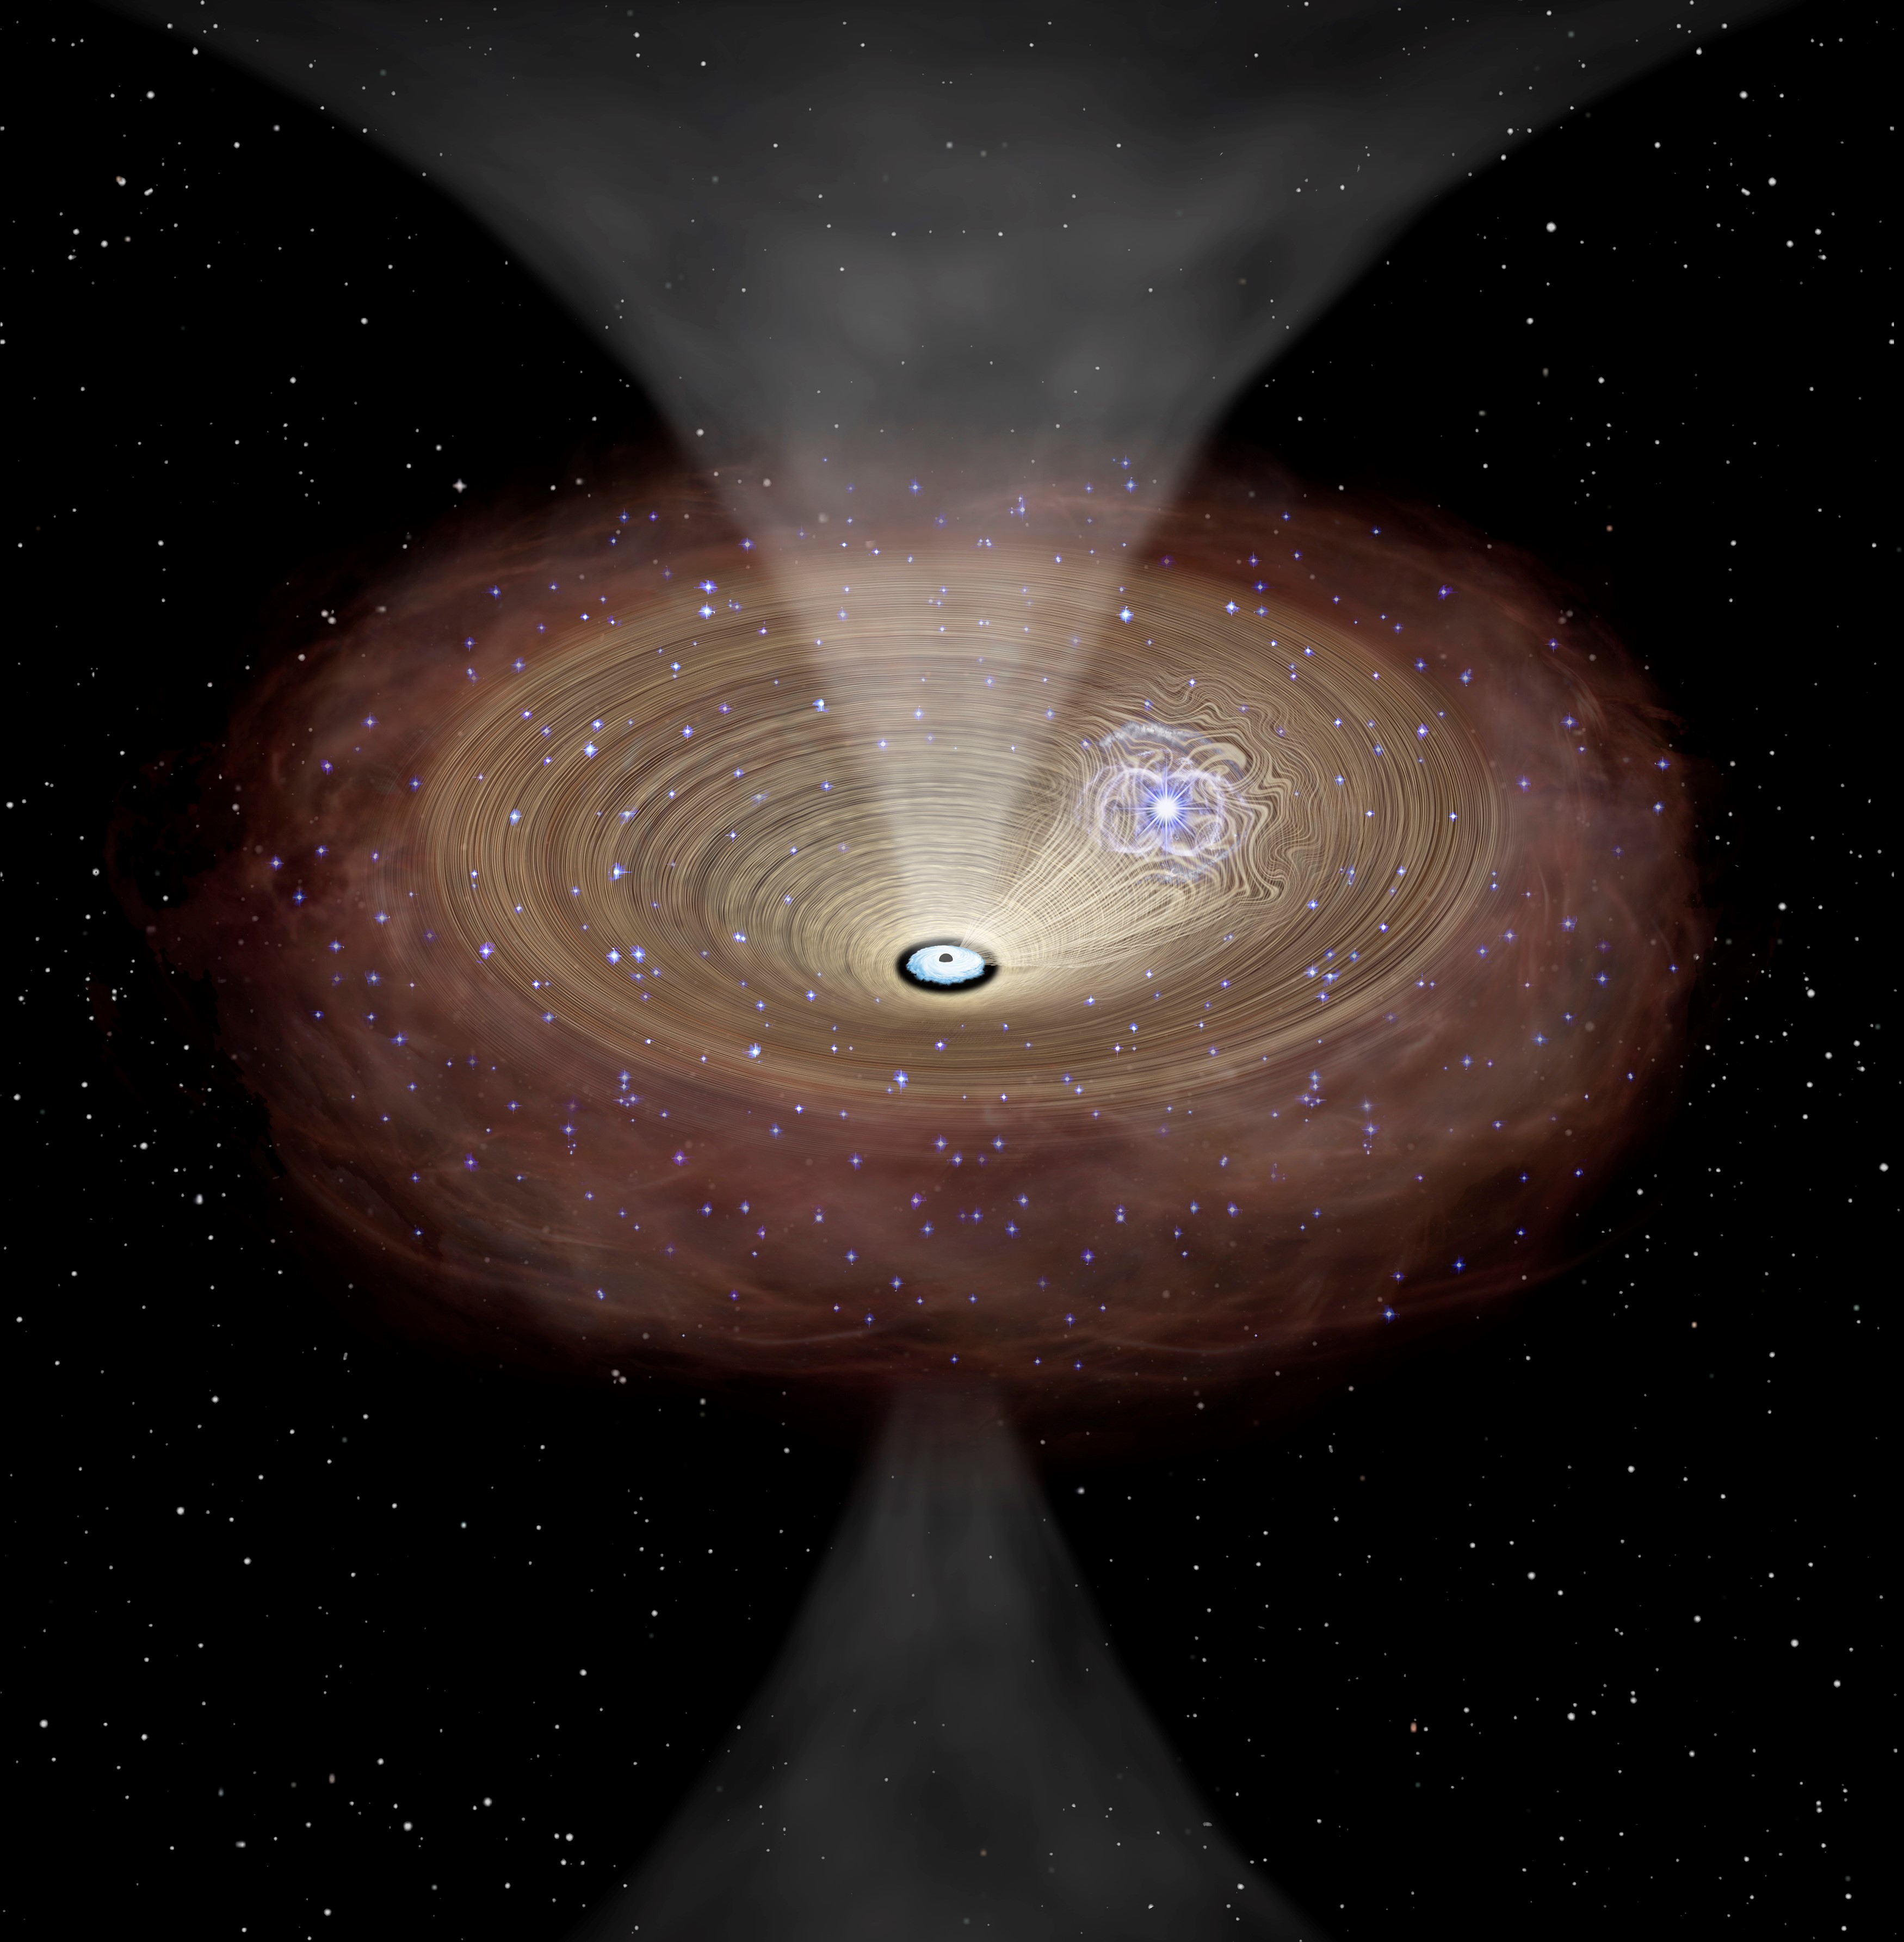

Black hole following a supernova explosion

A conceptual rendition of gas being driven into a supermassive black hole following a supernova explosion. Strong turbulence caused by supernova explosions inside a dense molecular gas disk in the central region of a galaxy disturbs the stable motion of gas. This causes the gas to flow further inward toward the supermassive black hole at the center.

Credit: The University of Tokyo